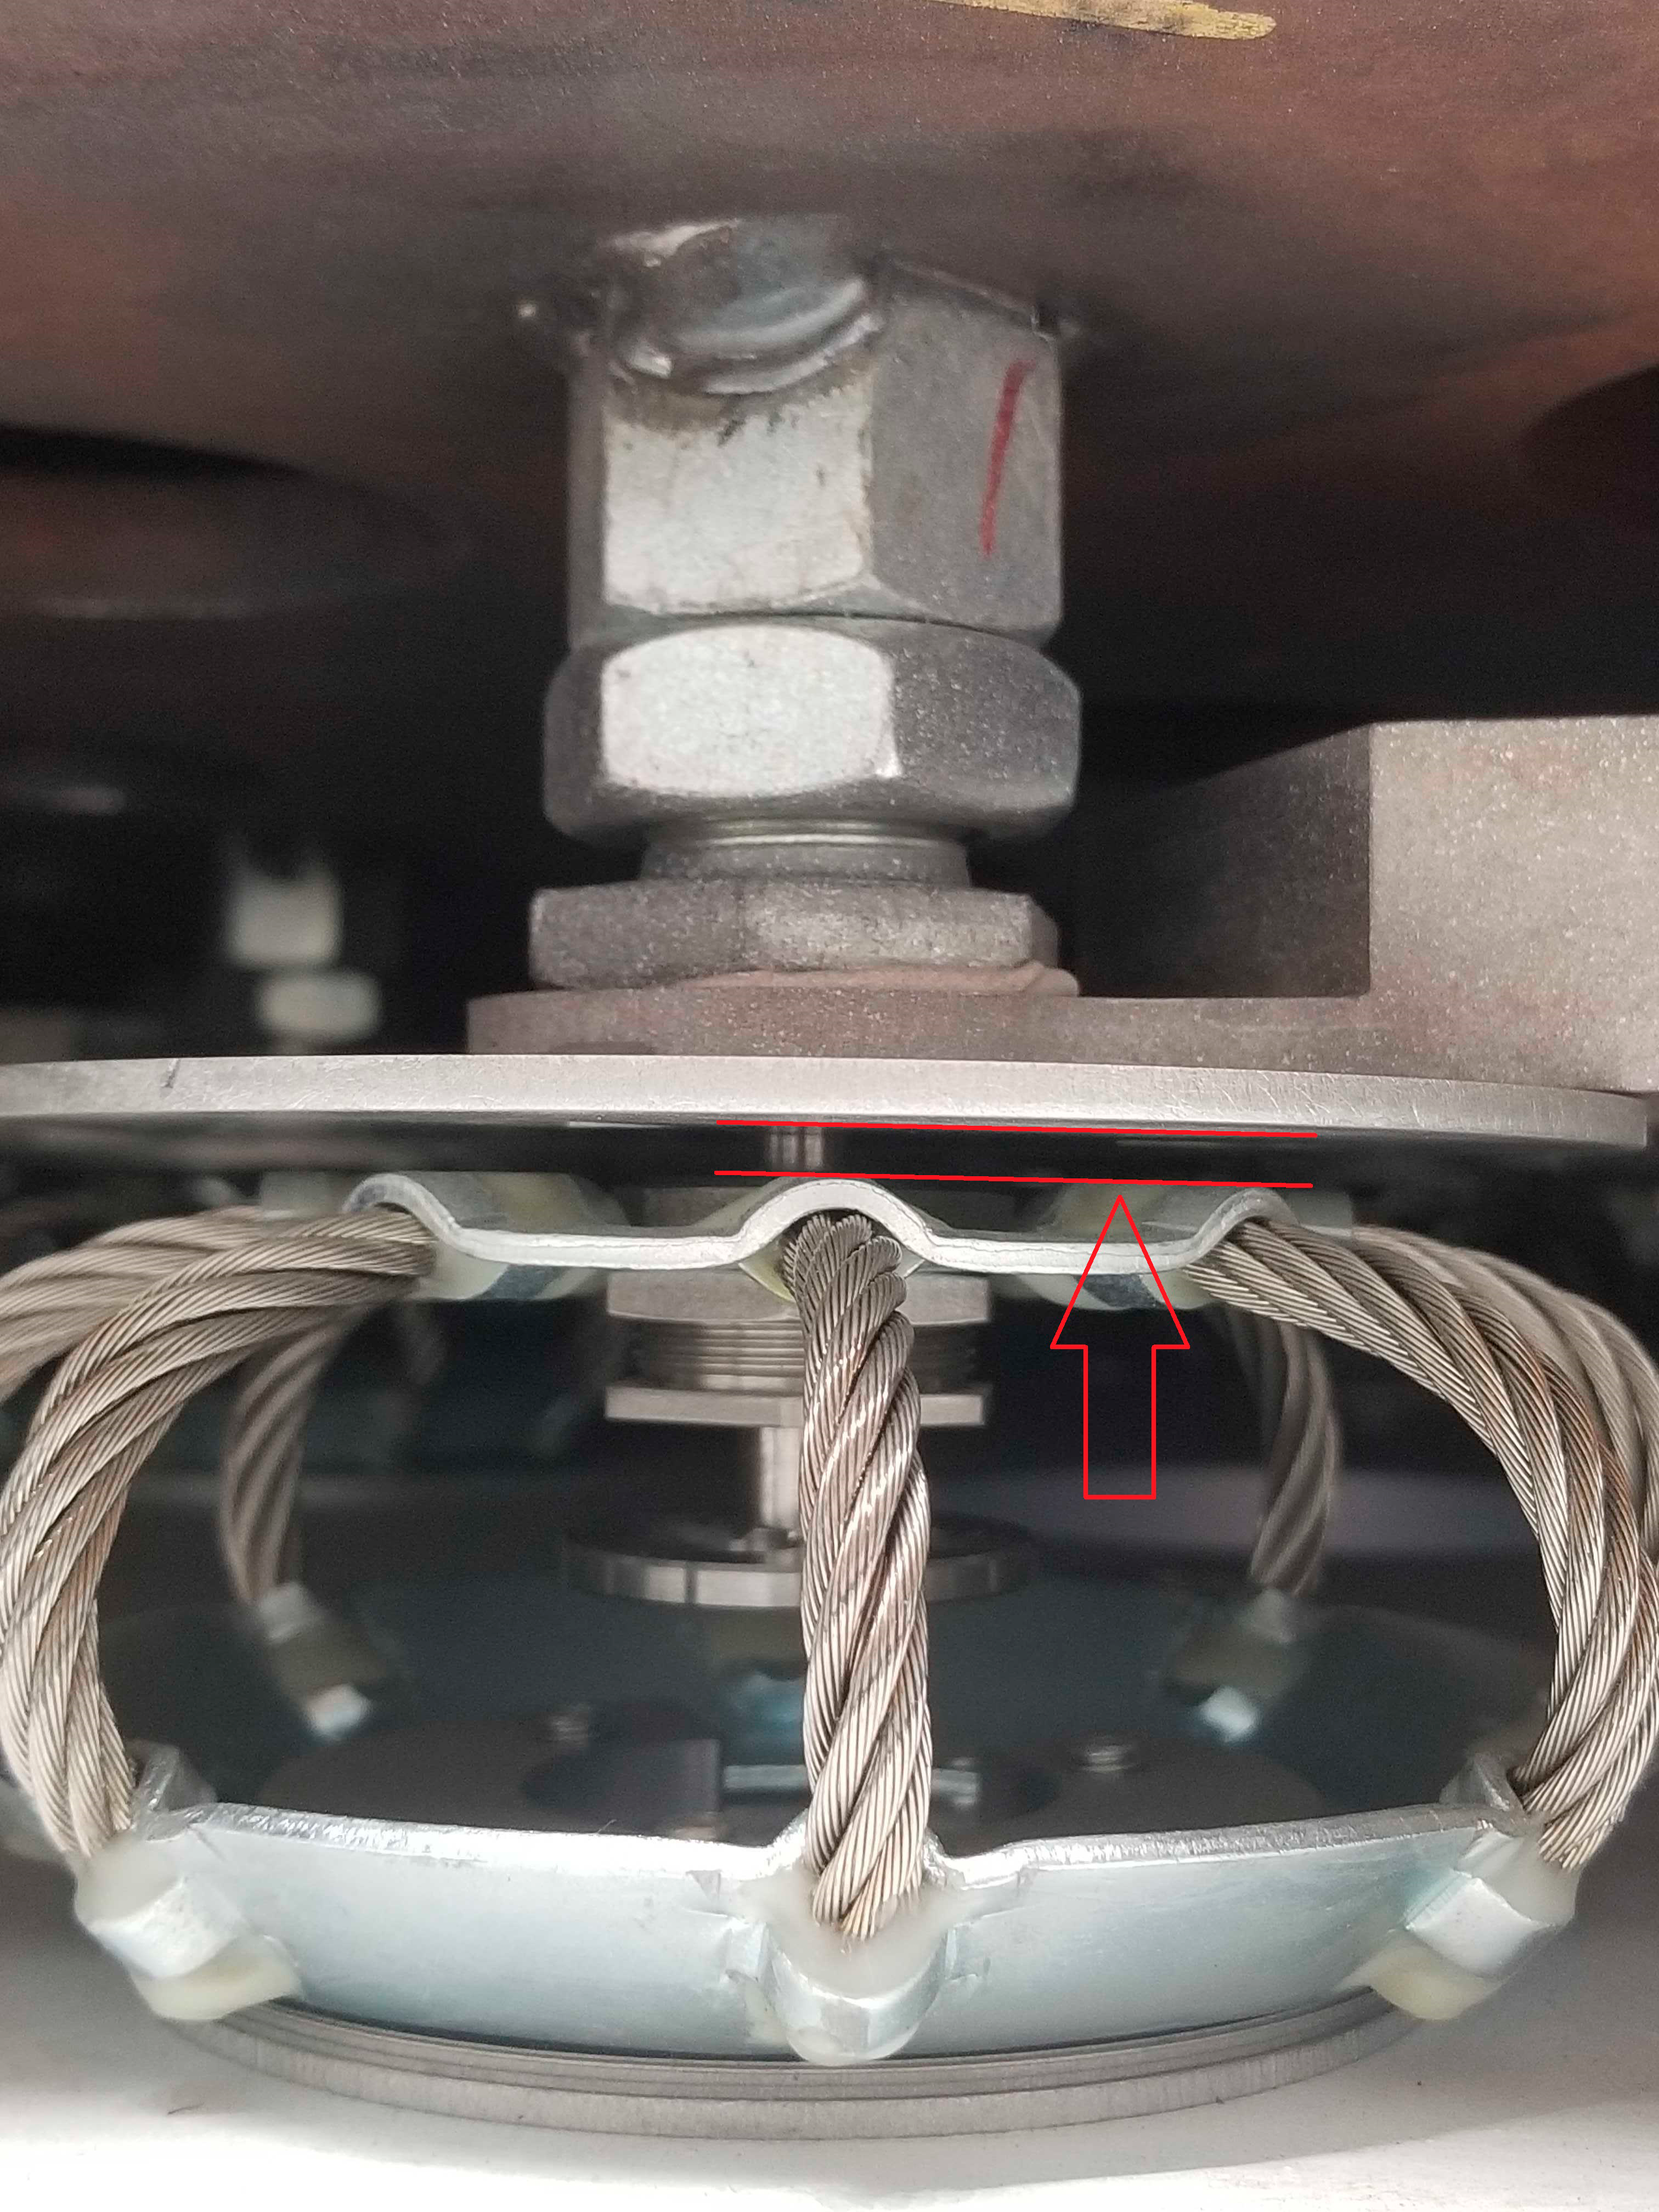

Lifting the M1M2 mirror surrogate

The LSST Primary/Tertiary Mirror (M1M3) cell assembly has been successfully integrated with the M1M3 mirror surrogate inside the LSST summit facility building. On October 10th, the mirror surrogate was lifted off the cell’s static supports with the system of hardpoints and pneumatic actuators that will support the weight of the mirror during telescope operations. The arrow in this photo shows how the mirror "floats" above the static supports.

Credit: Rubin Observatory/NSF/AURA